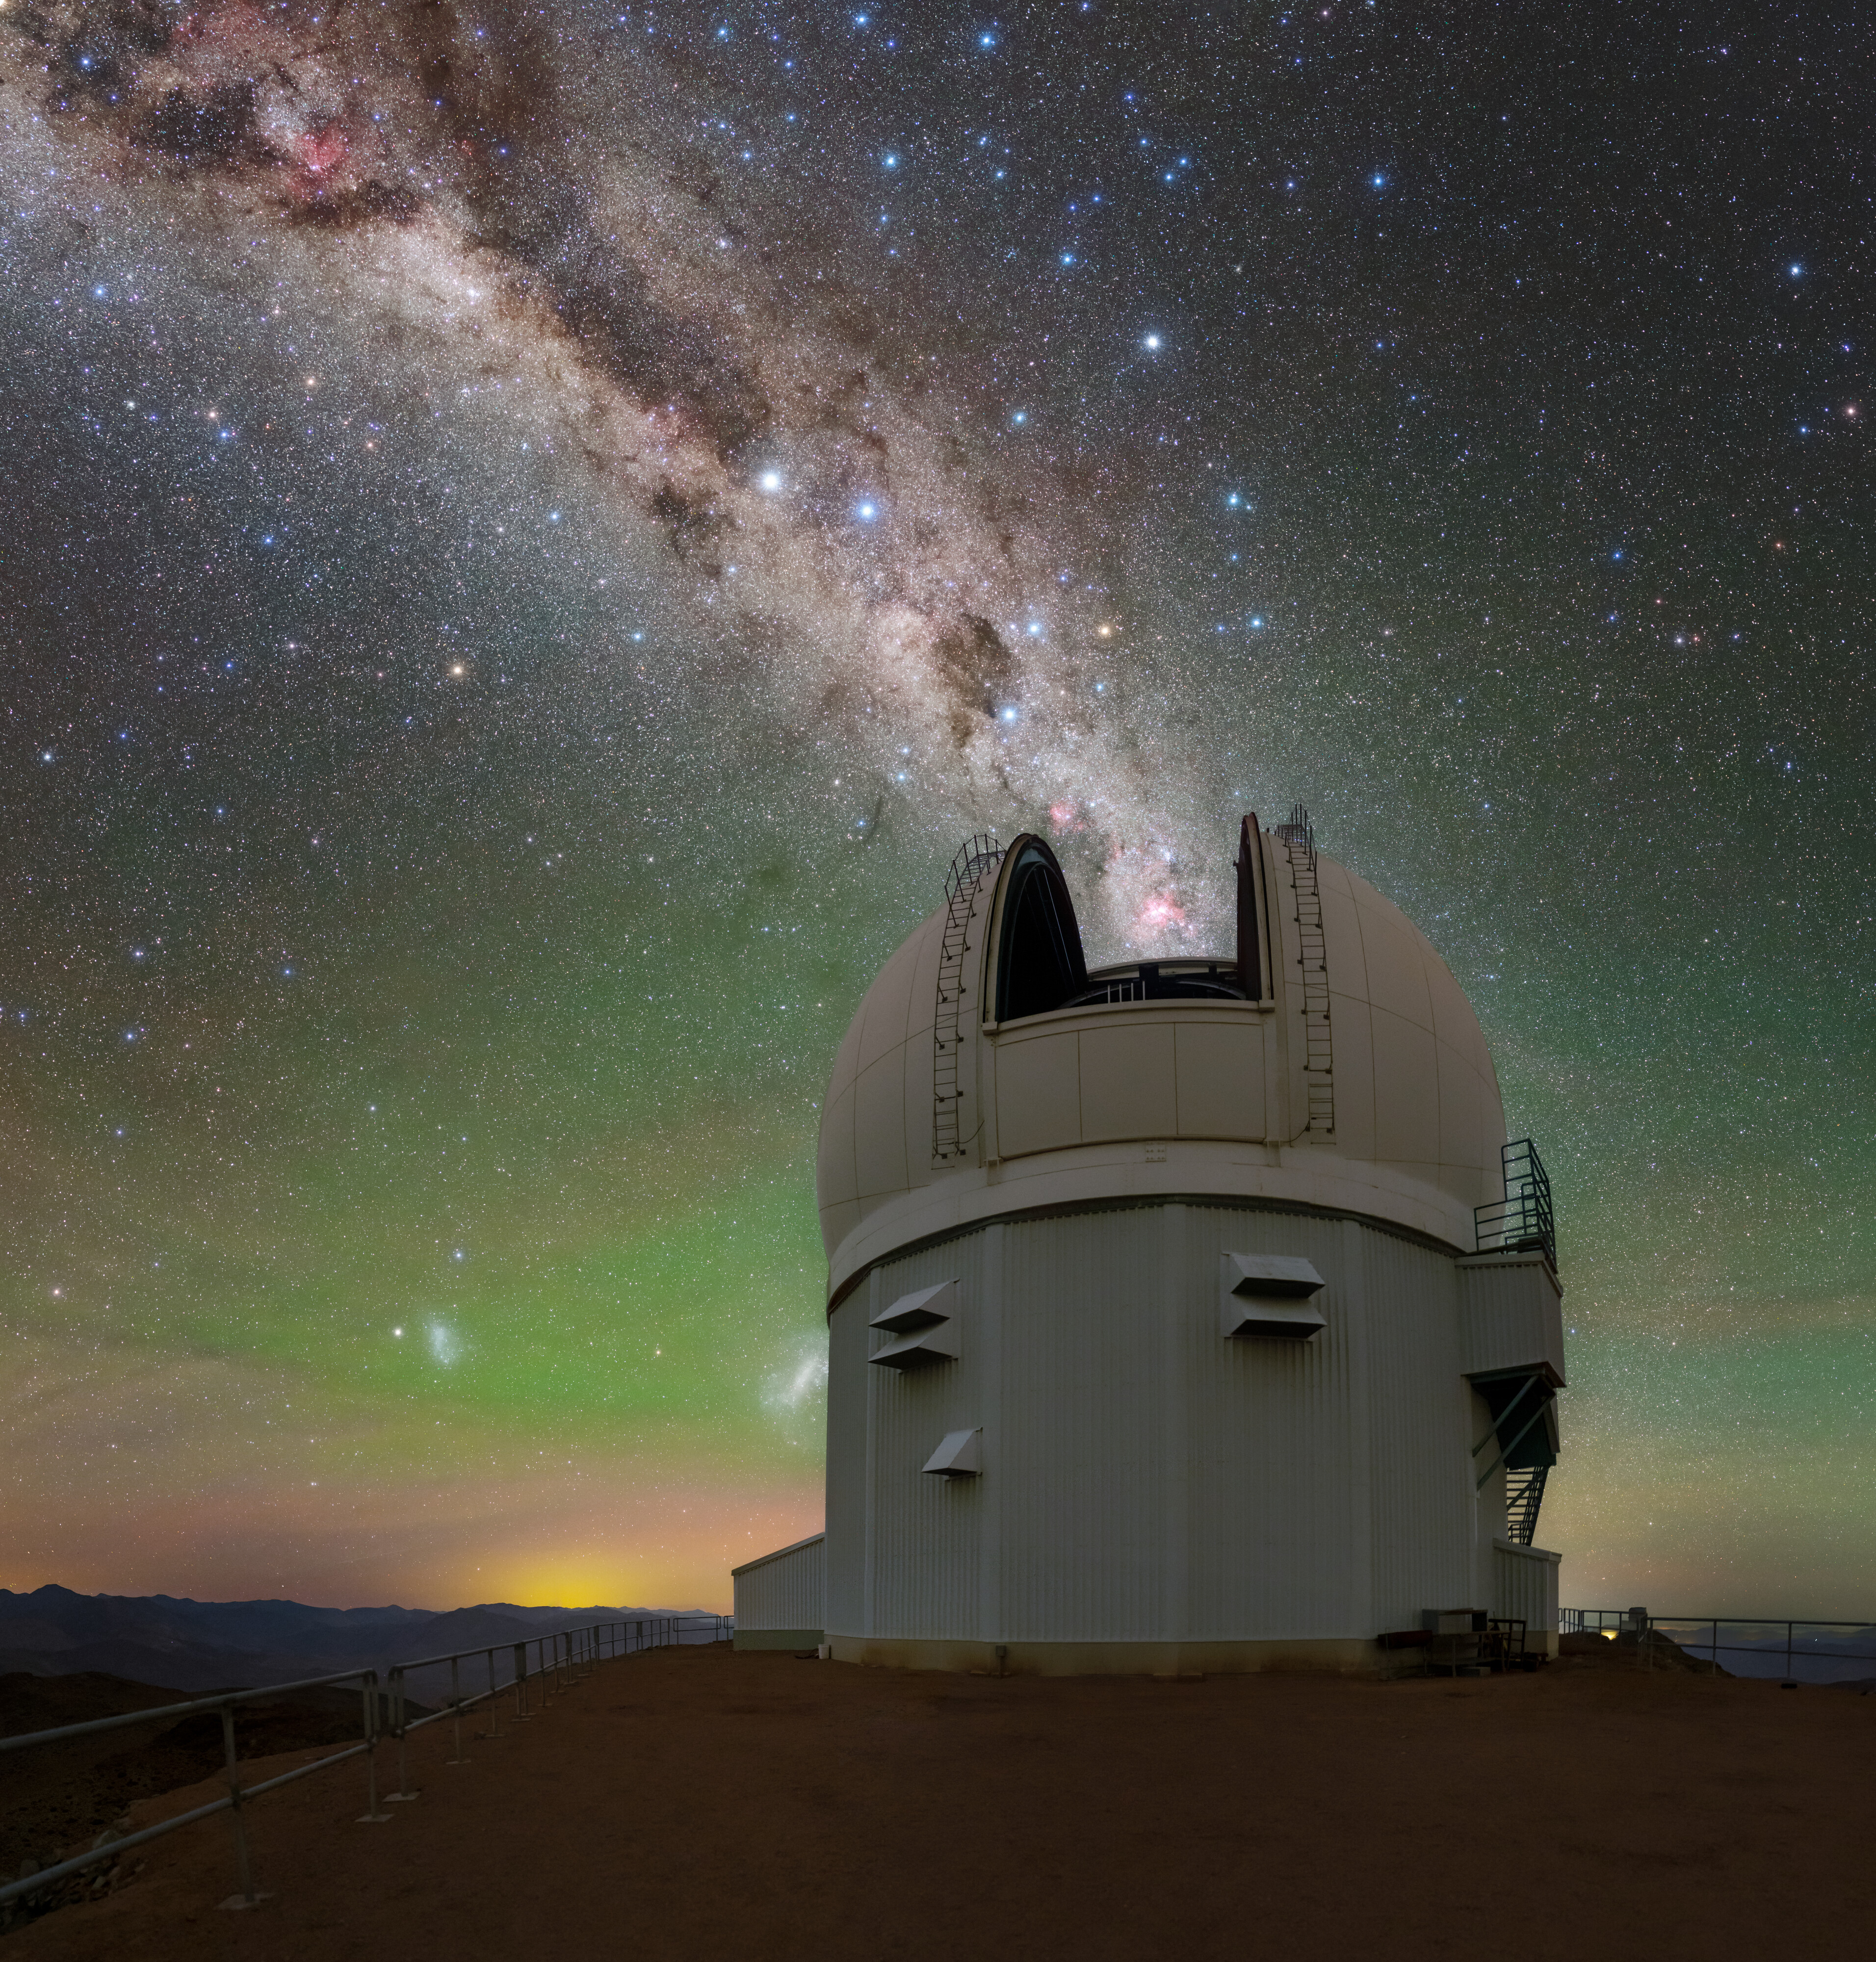

Southern Celestial Wayfinder

The stars are perfectly aligned in this image of the Southern Astrophysical Research (SOAR) Telescope, located on Cerro Pachón in Chile and operated by Cerro Tololo Inter-American Observatory (CTIO), a Program of NSF NOIRLab. The Milky Way galaxy appears to be pouring out of the open dome and spilling across the colorful sky. The wash of yellow and green near the horizon is a mix of airglow and light pollution from nearby villages. Where the two colors transition, the Large Magellanic Cloud and Small Magellanic Cloud shine through (lower left). But near the center of this image is a truly notable grouping: the constellation Crux. Also known as the Southern Cross, it’s discoverable by its red star (the top of the cross) and three nearby blue stars that form a cross shape. This grouping of stars has been a beacon for both European and Pacific Islander navigators for centuries. Its navigational use is akin to Polaris, but instead of directing people to the North Pole, Crux points — roughly — towards the South Pole.

This gigantic 900-megapixel photo was taken as part of the NOIRLab 2022 Photo Expedition to all the NOIRLab sites. Tomas Slovinský, the photographer, is a NOIRLab Audiovisual Ambassador.

Credit: CTIO/NOIRLab/NSF/AURA/T. Slovinský